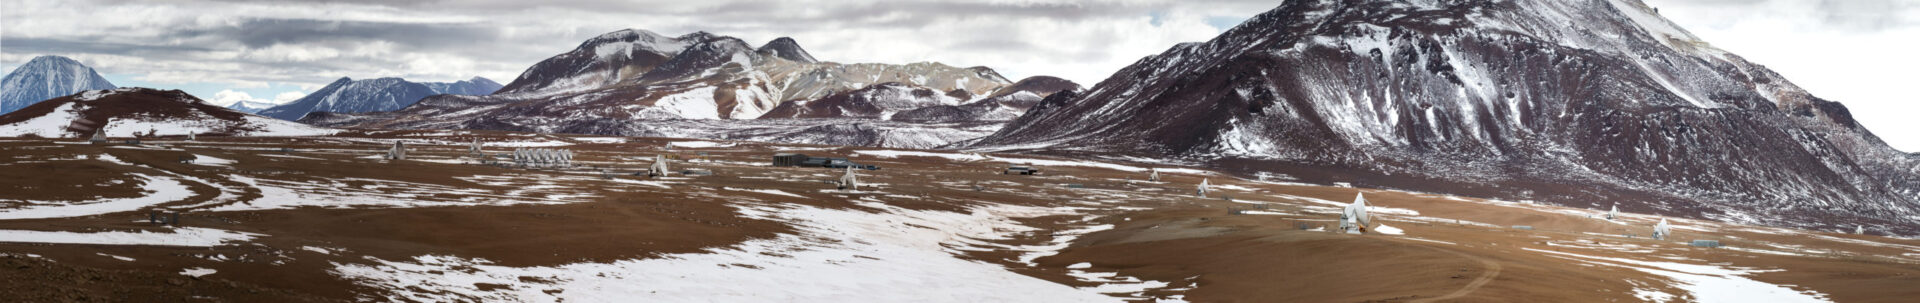

Panoramic view of the Array Operations Site

Panoramic view of the Array Operations Site (AOS) with the extended array configuration during this winter, with wind speed near 20m/s and temperatures around -8°C.

Credit: Sergio Otárola - ALMA (ESO/NAOJ/NRAO)